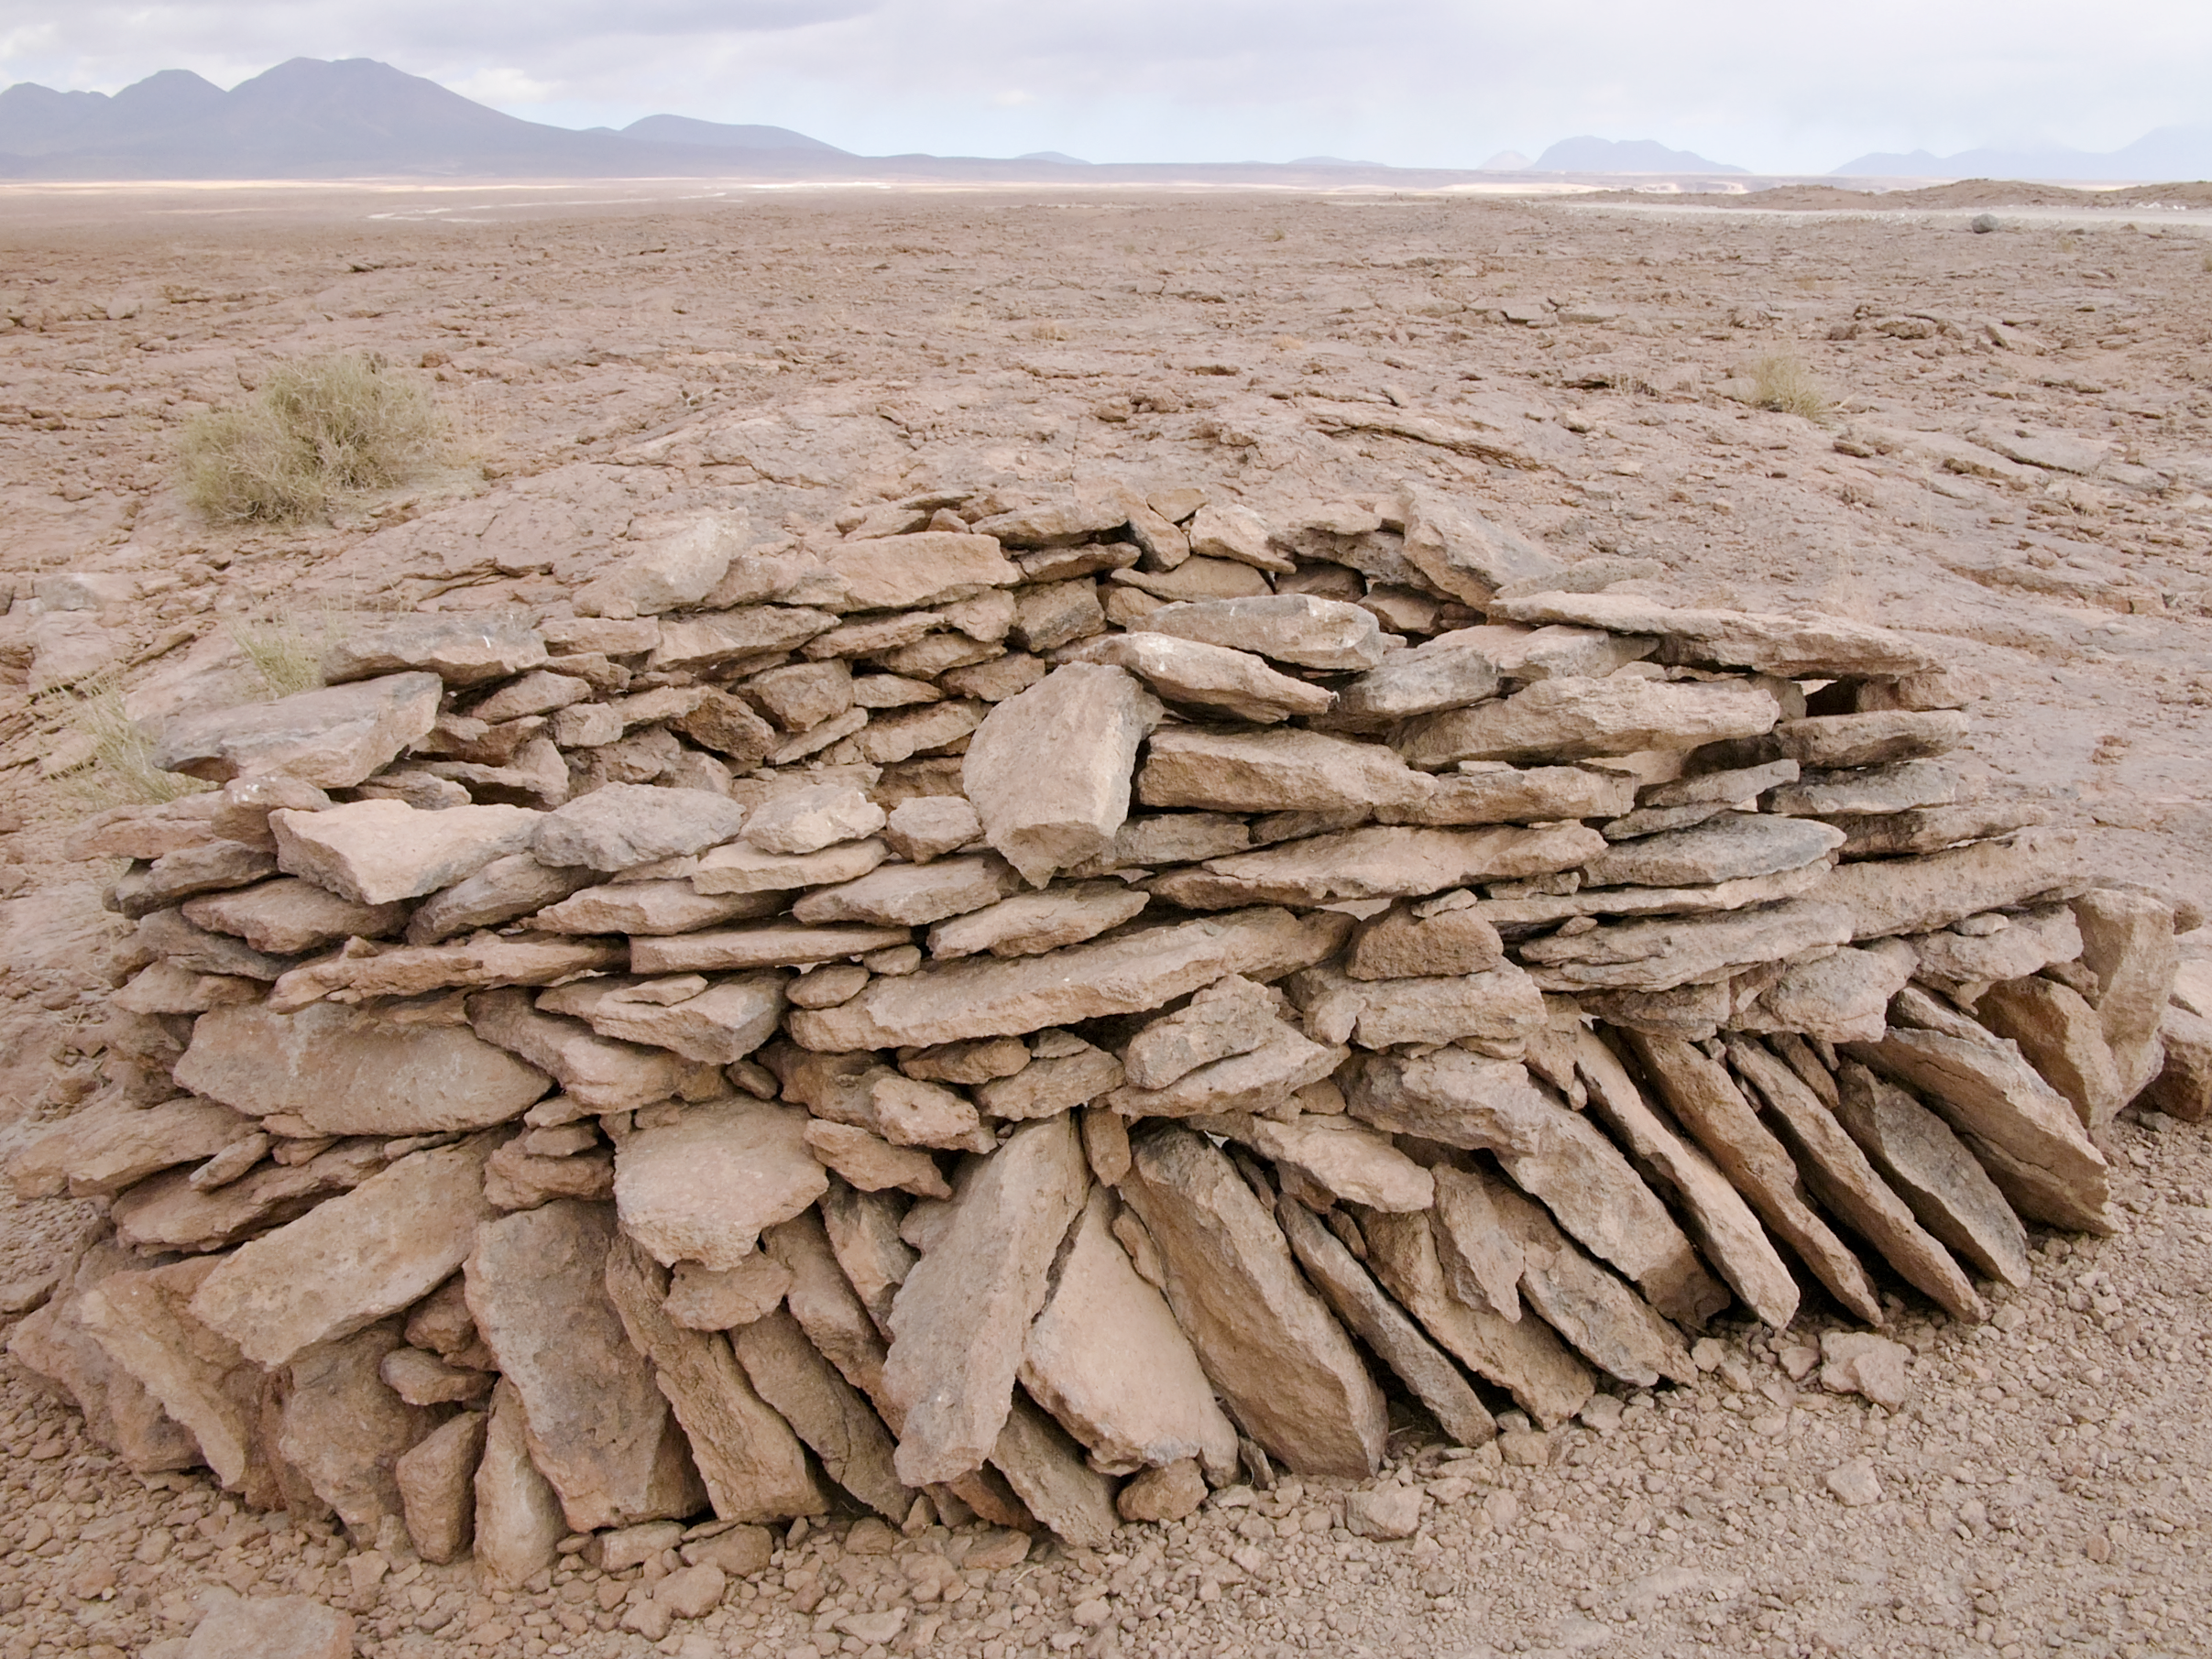

Archaeology in Atacama

The natural environment around the ALMA site. These archaeological testimonies were found near the ALMA site. This picture was obtained in August 2004.

Credit: ESO